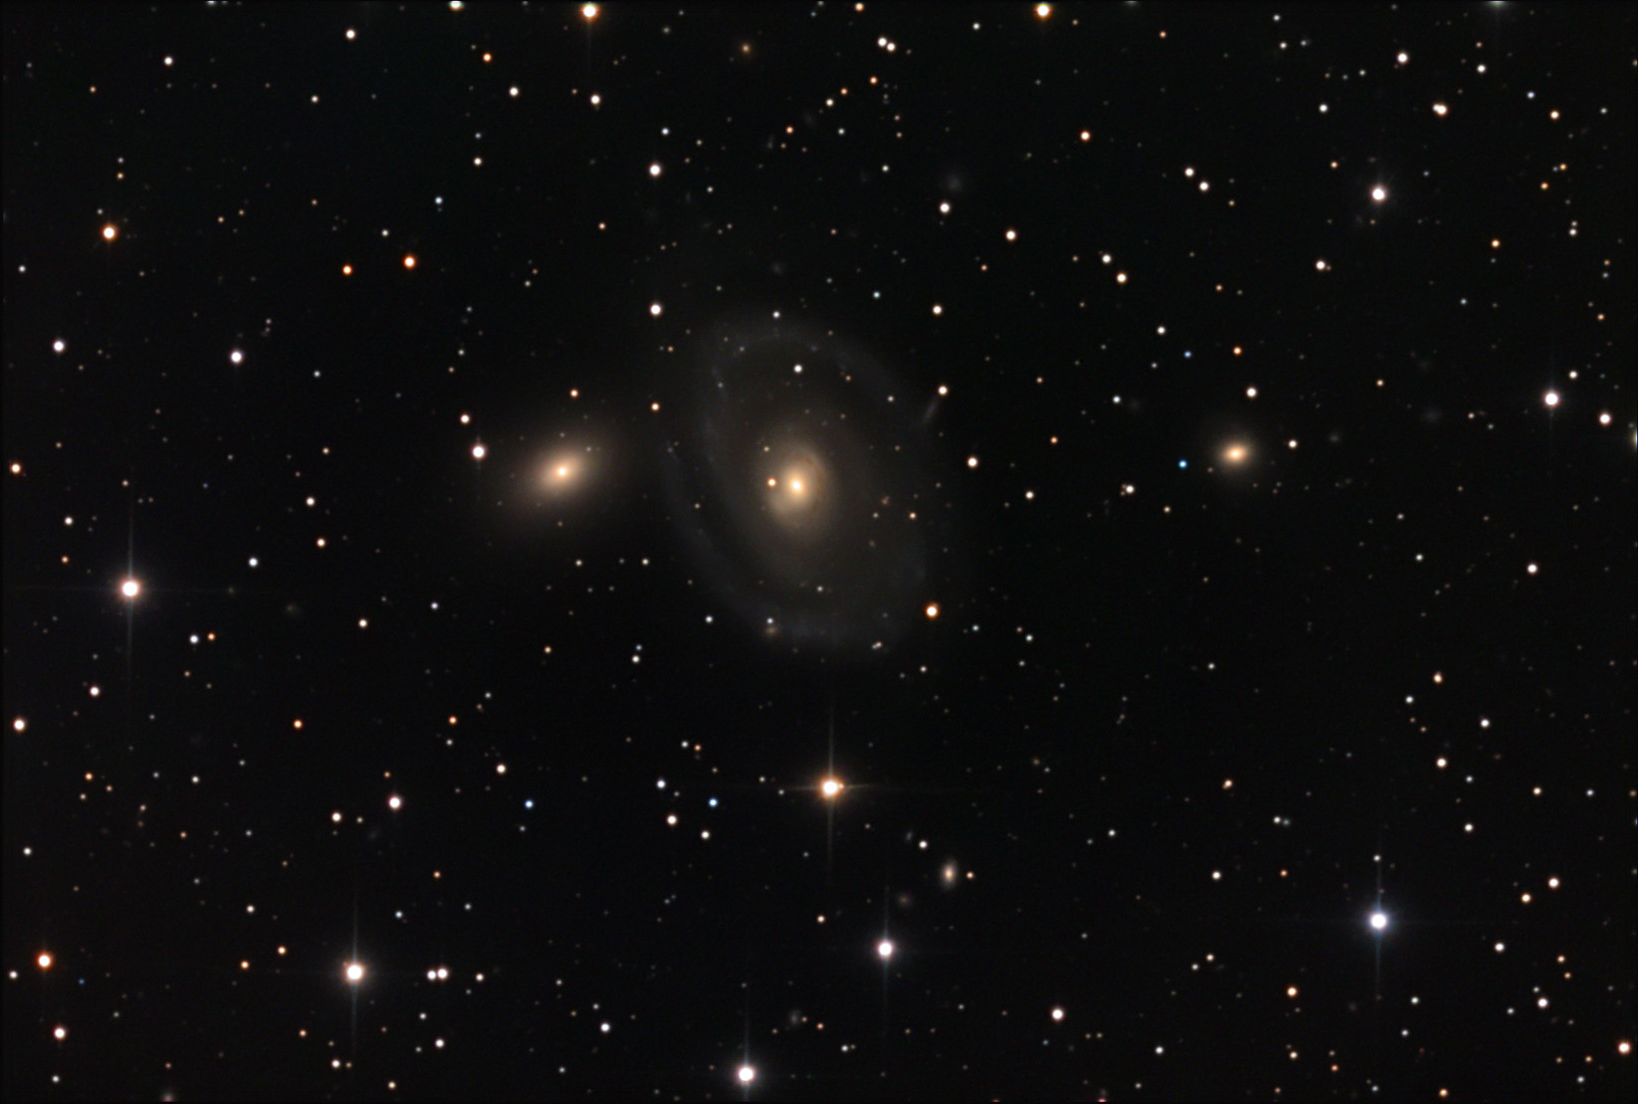

NGC 6962

Based on an estimated distance of 180 million light years away, NGC 6962 is an intrinsically large galaxy. Many other galaxies punctuate the field of the group; but NGC 6962 is by far the most prominent. In 2002 a supernova explosion took place in one the outer arms of this galaxy. The event added some excitement to the otherwise relatively dim and smooth arms shown here.

This image was taken as part of Advanced Observing Program (AOP) program at Kitt Peak Visitor Center during 2014.

Credit: KPNO/NOIRLab/NSF/AURA/Adam Block